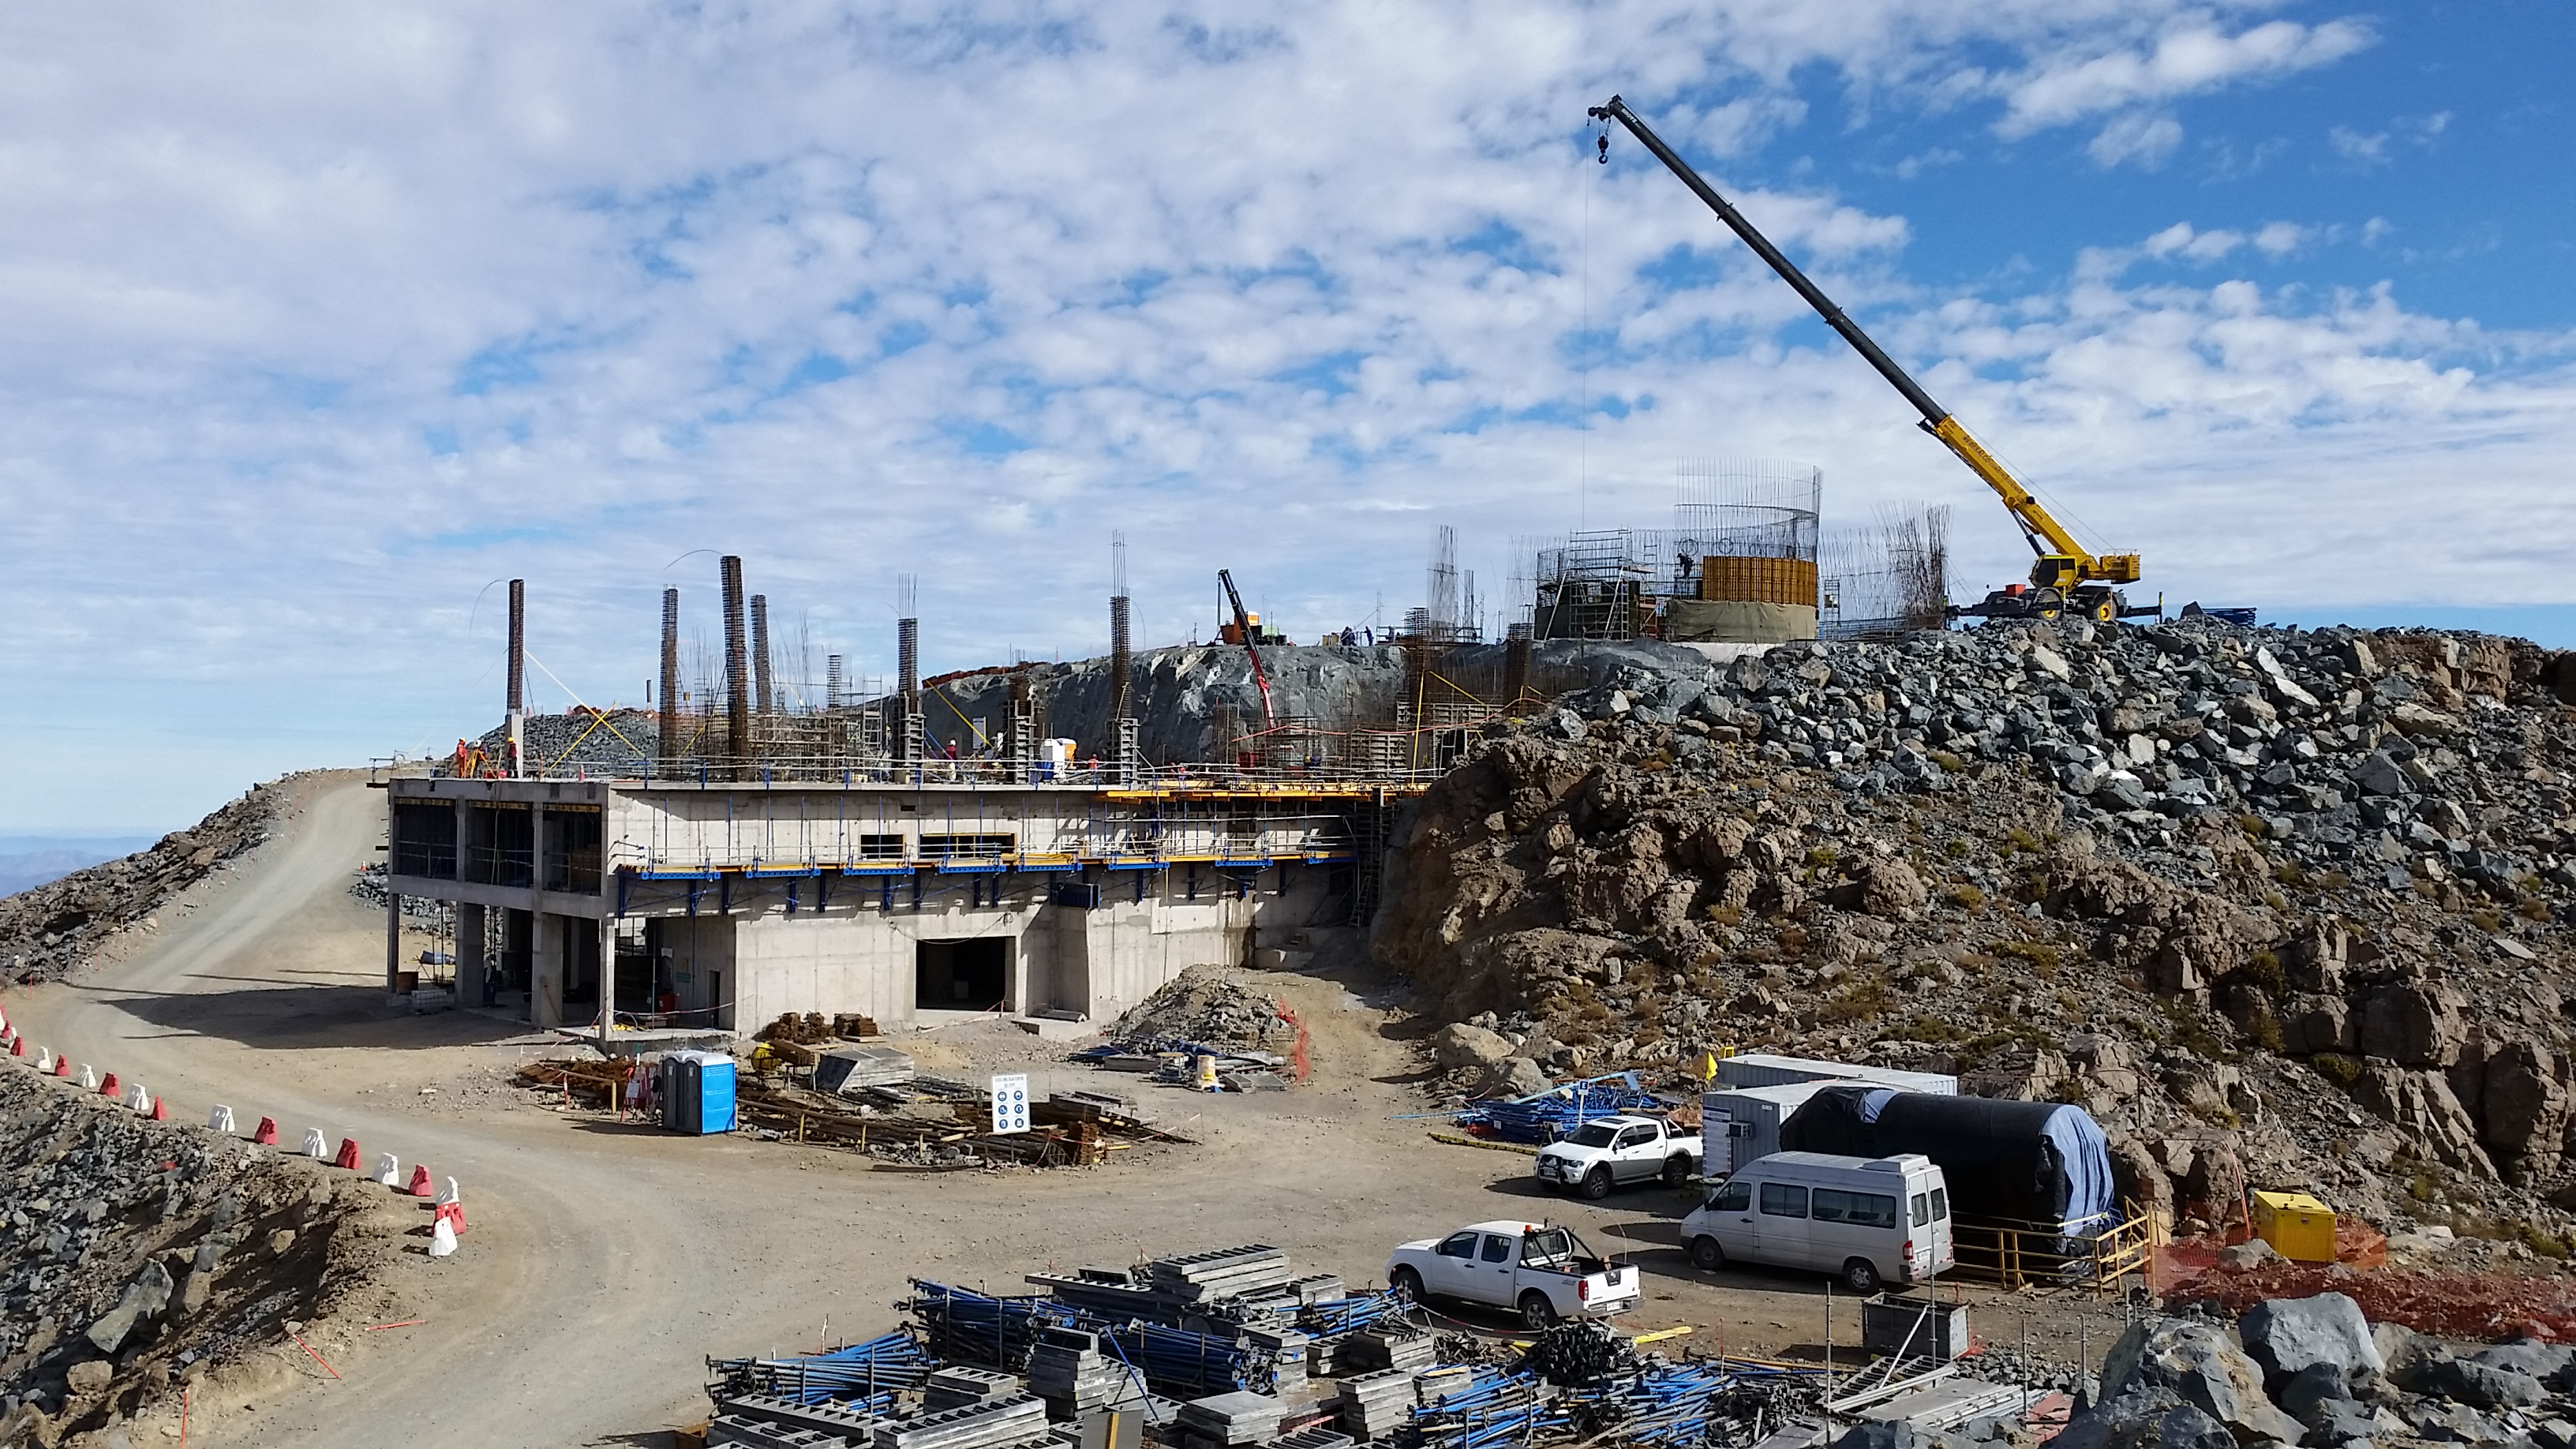

View

View from Calibration Hill. Lower enclosure, first 2.7 meters height of concrete H30 done. Pier, first 2.1 meters height of concrete H40 done. Second level installation of the molds begins. High concentration of work at the lower enclosure base and elevator shaft.

Credit: Rubin Observatory/NSF/AURA